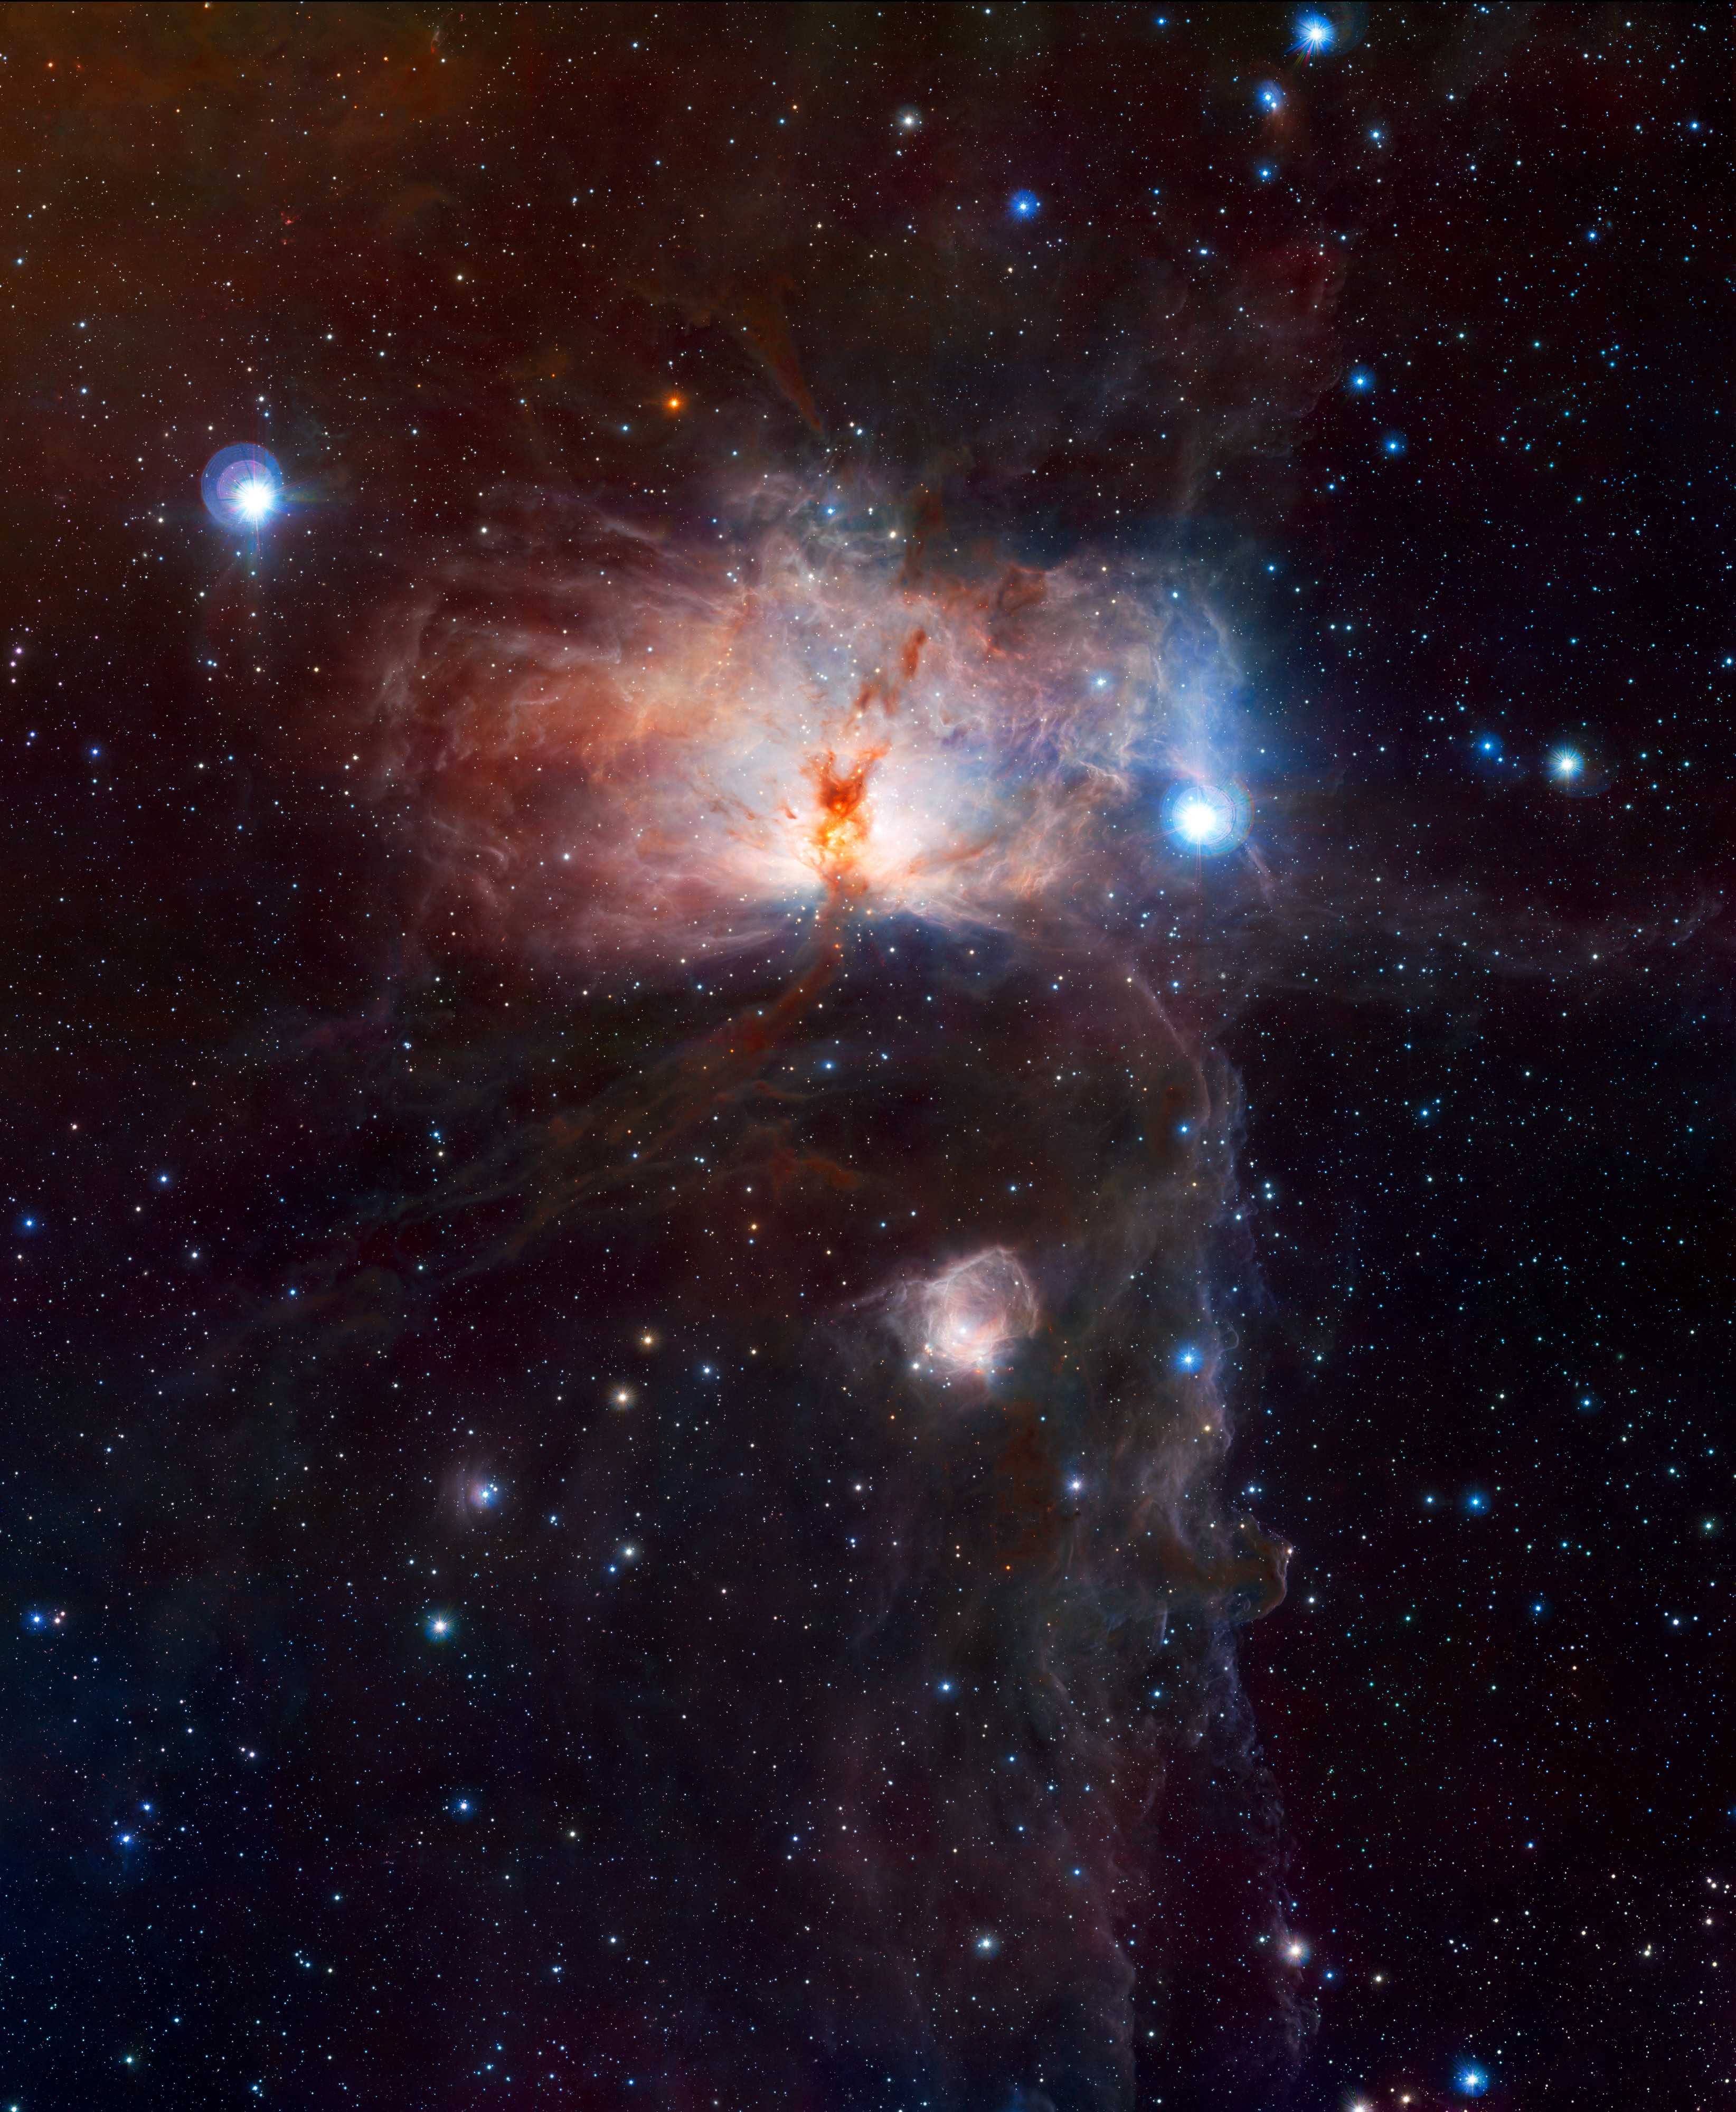

The hidden fires of the Flame Nebula (full frame)

This VISTA image shows the spectacular star-forming region known as the Flame Nebula, or NGC 2024, in the constellation of Orion (the Hunter) and its surroundings. In views of this evocative object in visible light the core of the nebula is completely hidden behind obscuring dust, but in this VISTA view, taken in infrared light, the cluster of very young stars at the object’s heart is revealed. The wide-field VISTA view also includes the glow of the reflection nebula NGC 2023, just below centre, and the ghostly outline of the Horsehead Nebula (Barnard 33) towards the lower right. The bright bluish star towards the right is one of the three bright stars forming the Belt of Orion. The image was created from VISTA images taken through J, H and Ks filters in the near-infrared part of the spectrum. The image shows the full area of the VISTA field and is one degree by 1.5 degrees in extent. The total exposure time was 14 minutes.

Credit: ESO/J. Emerson/VISTA. Acknowledgment: Cambridge Astronomical Survey Unit